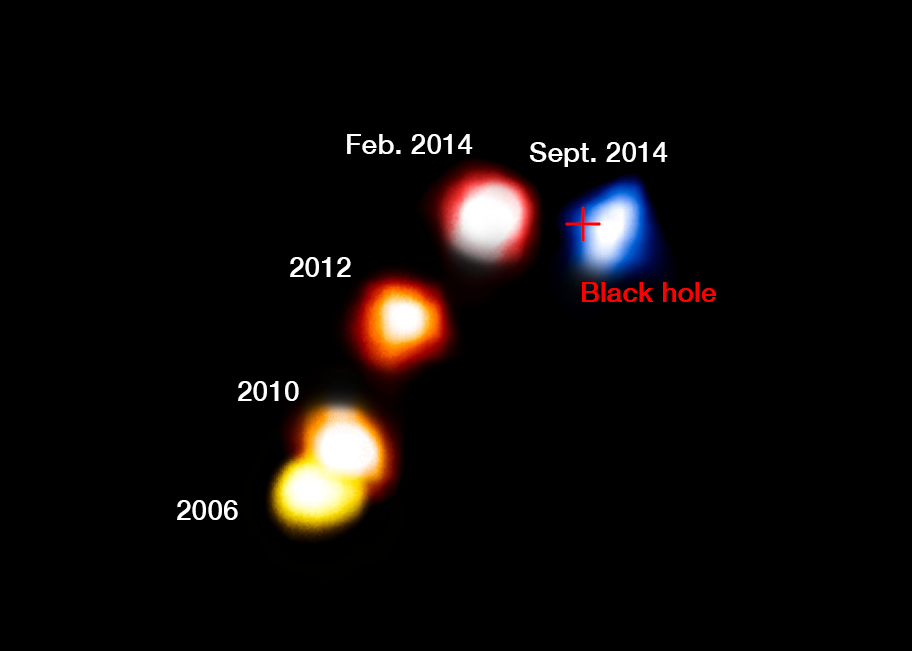

The dusty cloud G2 passes the supermassive black hole at the centre of the Milky Way (annotated)

This annotated composite image shows the motion of the dusty cloud G2 as it closes in, and then passes, the supermassive black hole at the centre of the Milky Way.

These new observations with ESO’s VLT have shown that the cloud appears to have survived its close encounter with the black hole and remains a compact object that is not significantly extended.

The blobs have been colourised to show the motion of the cloud, red indicated that the object is receding and blue approaching. The cross marks the position of the supermassive black hole.

Credit: ESO/A. Eckart